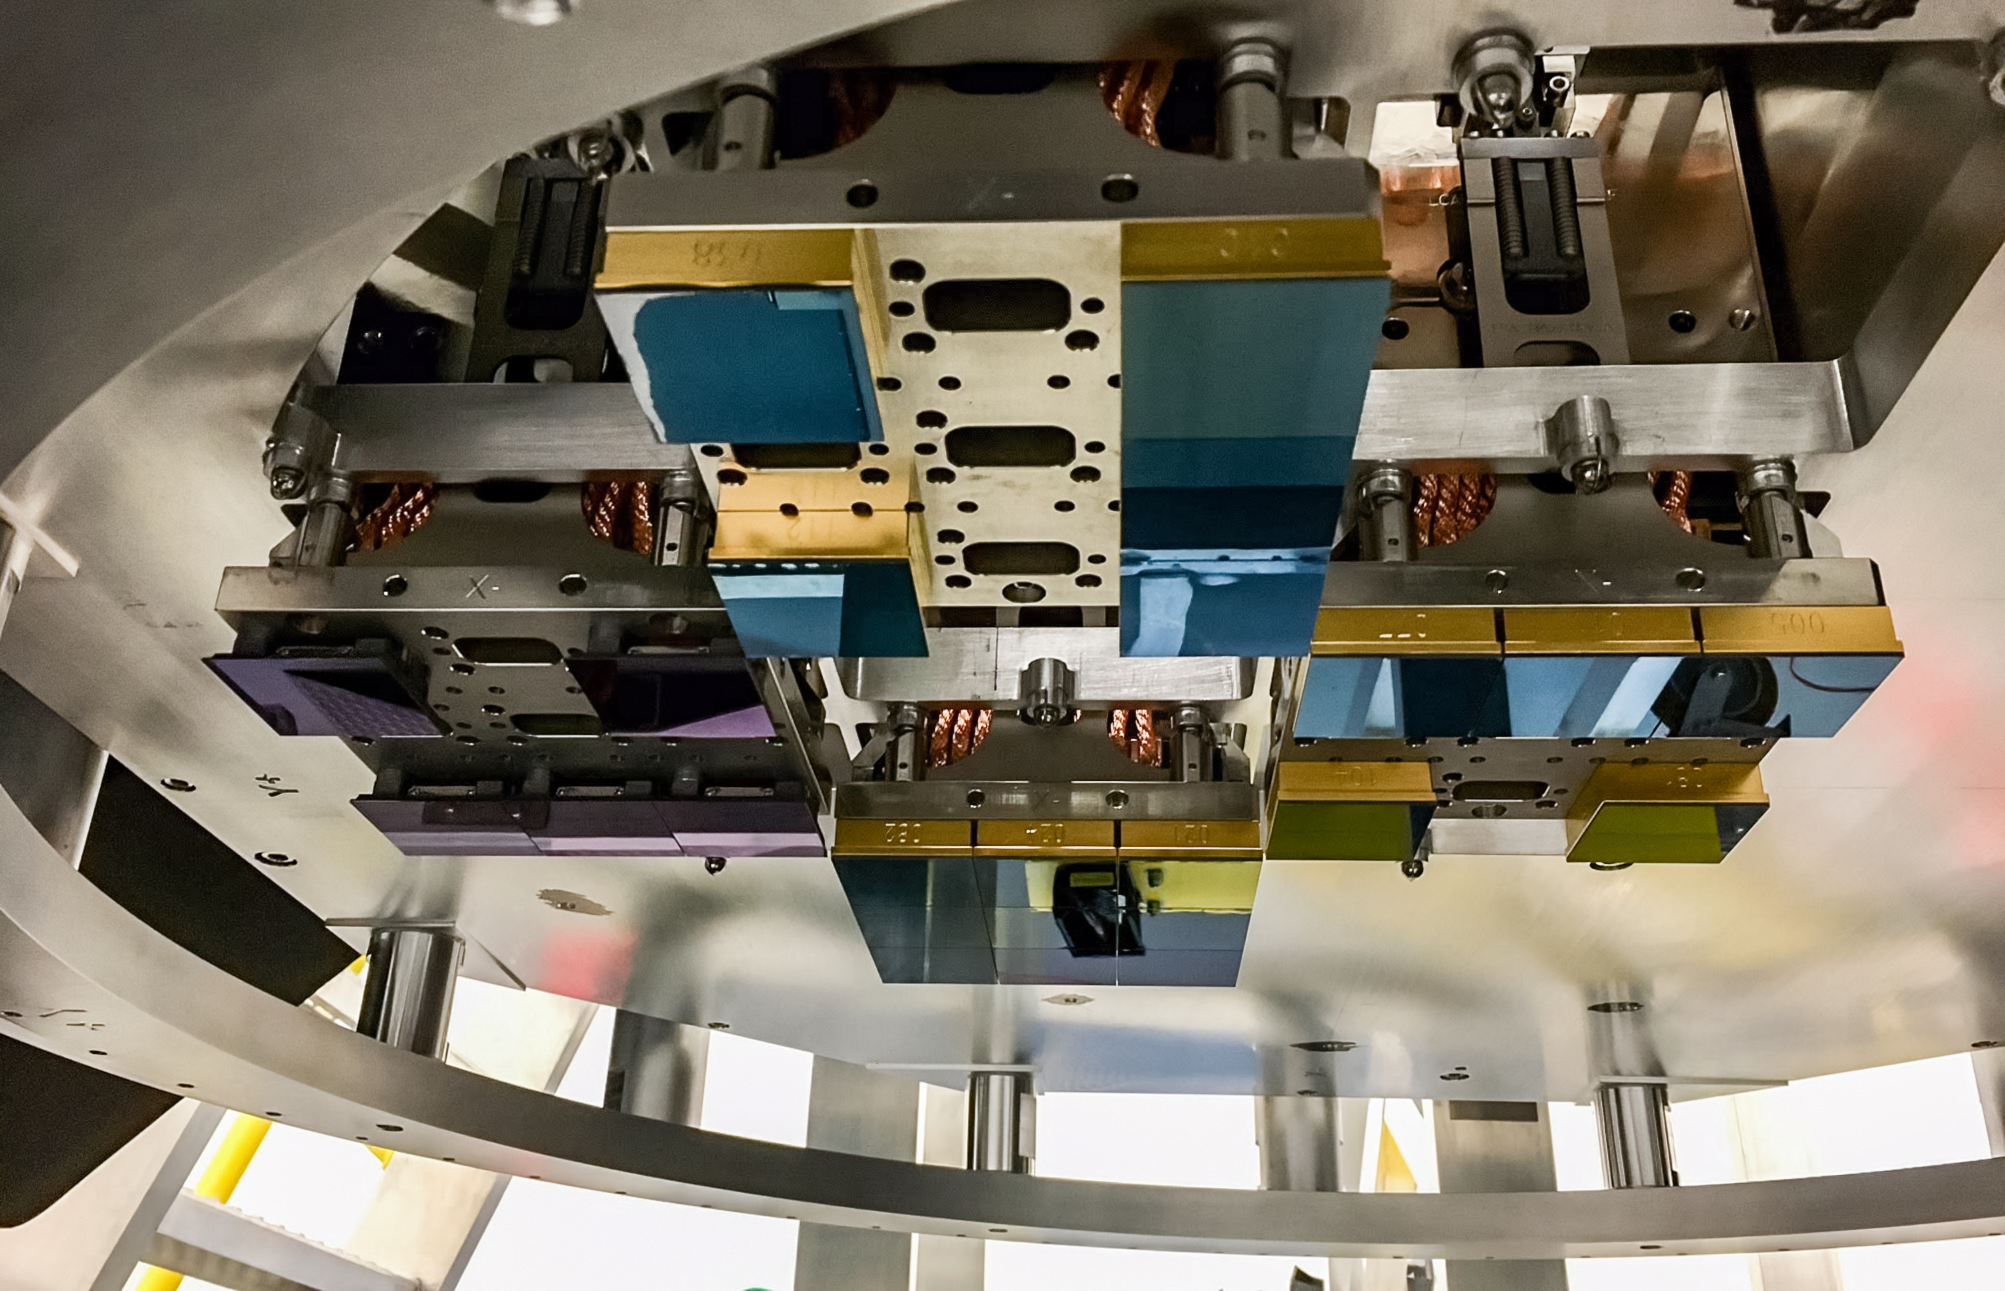

Vera C. Rubin Observatory LSST Camera Focal Plane Build 041

Testing the process of installing RTMs into the cryostat using a mechanical RTM and prototype cryostat assembly. These mechanical prototypes have all of the same features and most of the same tolerances as the real RTMs and cryostat assembly, but use metallic components in place of the CeSic (carbon fiber reinforced silicon carbide) and non-functional CCD sensors.

Credit: Travis Lange/SLAC National Accelerator Laboratory